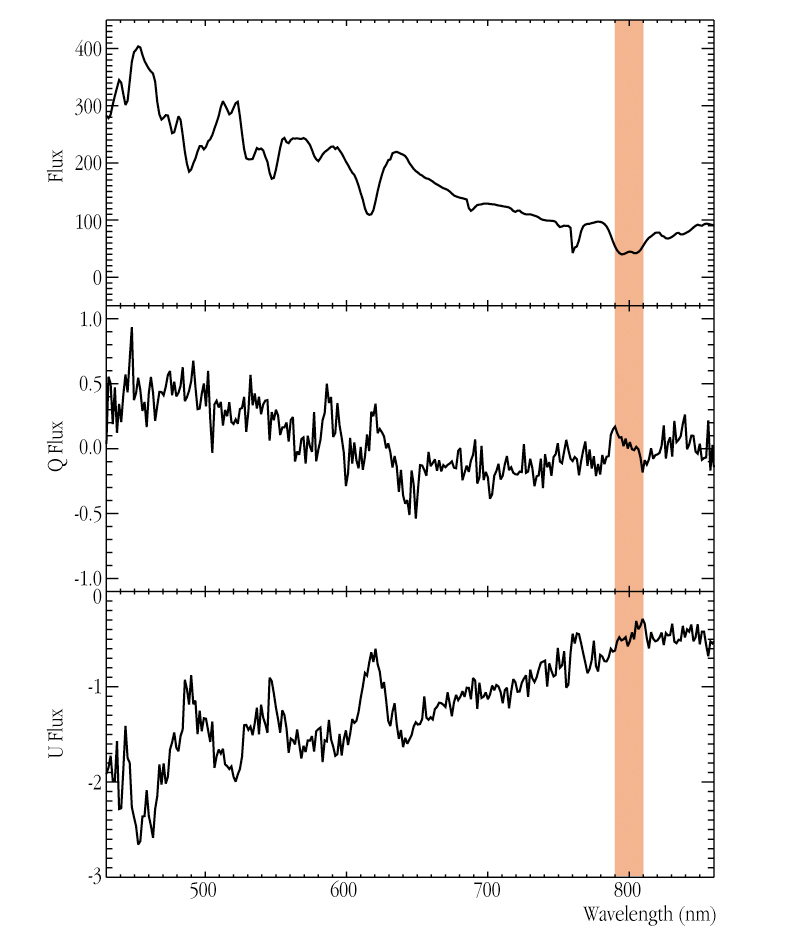

Optical spectrum of SN 2001el and fractional polarisation

The optical spectrum of SN 2001el in NGC 1448 (upper panel). The middle and lower panels show the corresponding fractional polarisations. They measure the different numbers of photons oscillating in perpendicular directions; they are directly related to the geometry of the supernova. The shaded area indicates the spectral signatures of high-velocity matter in the expanding envelope.

Credit: ESO